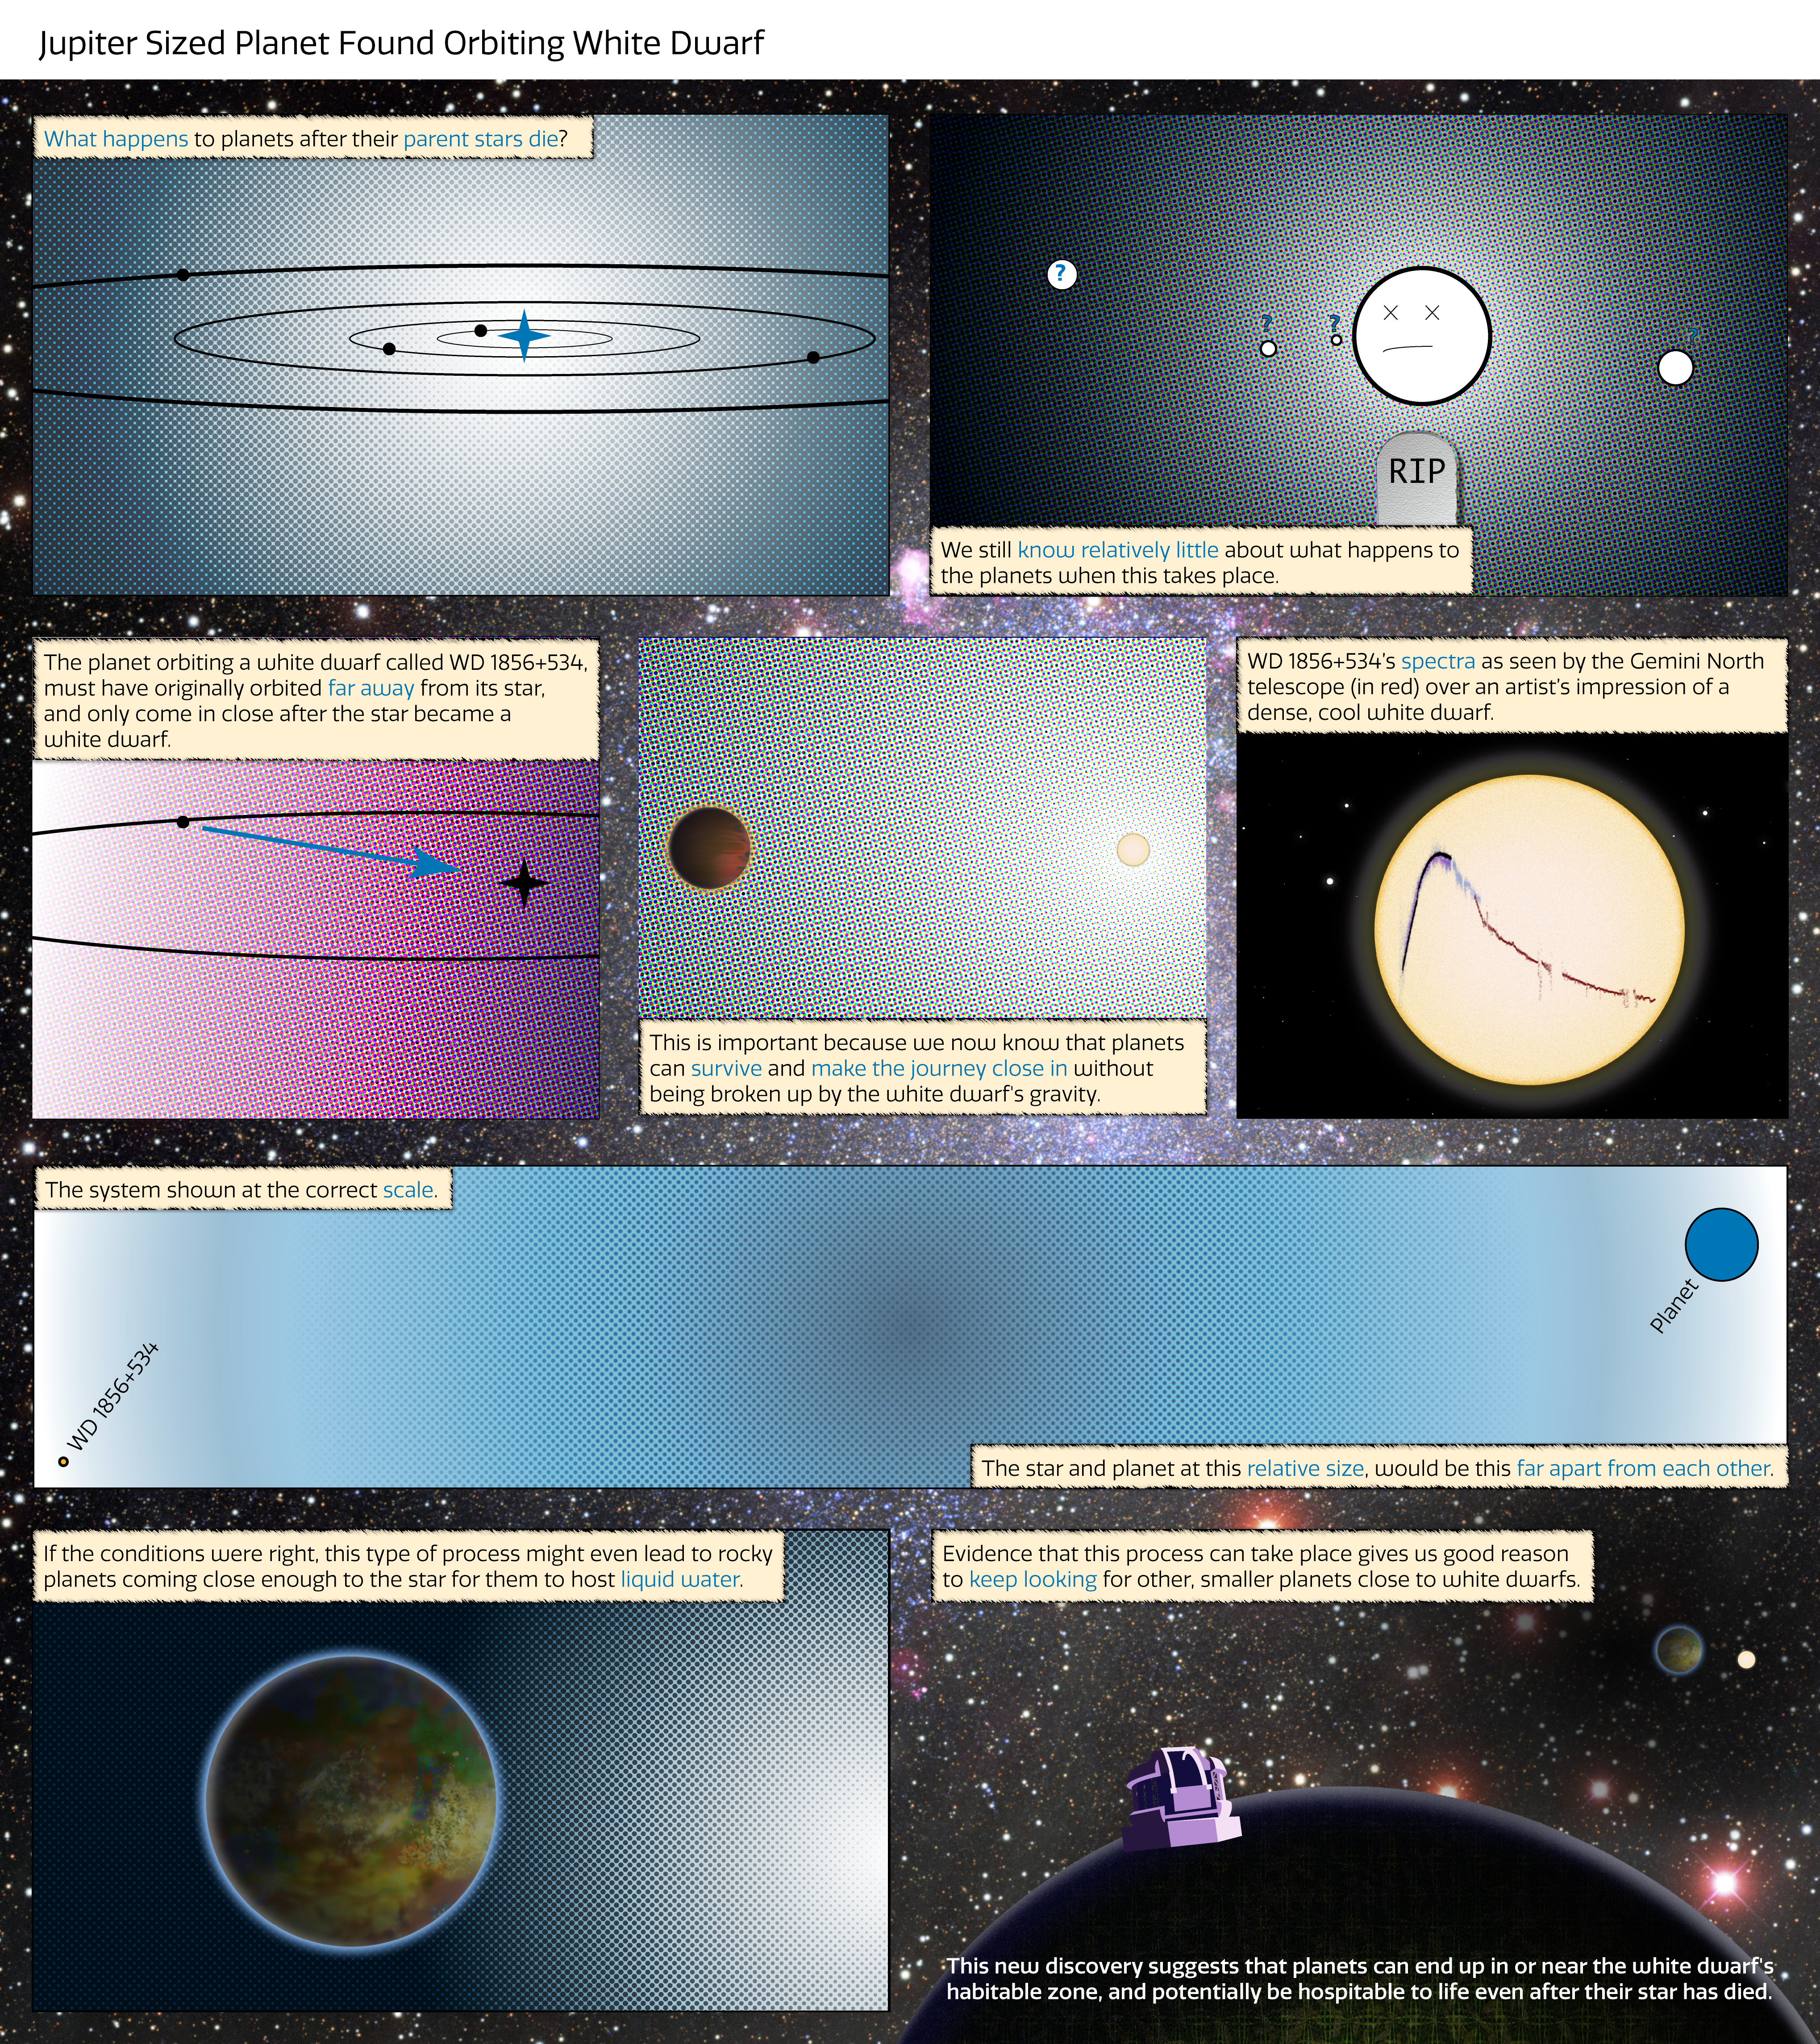

Jupiter-sized planet found orbiting white dwarf

For the first time, an intact, Jupiter-sized, exoplanet has been discovered orbiting close to a white dwarf star.

Credit: International Gemini Observatory/NOIRLab/NSF/AURA/J. Pollard